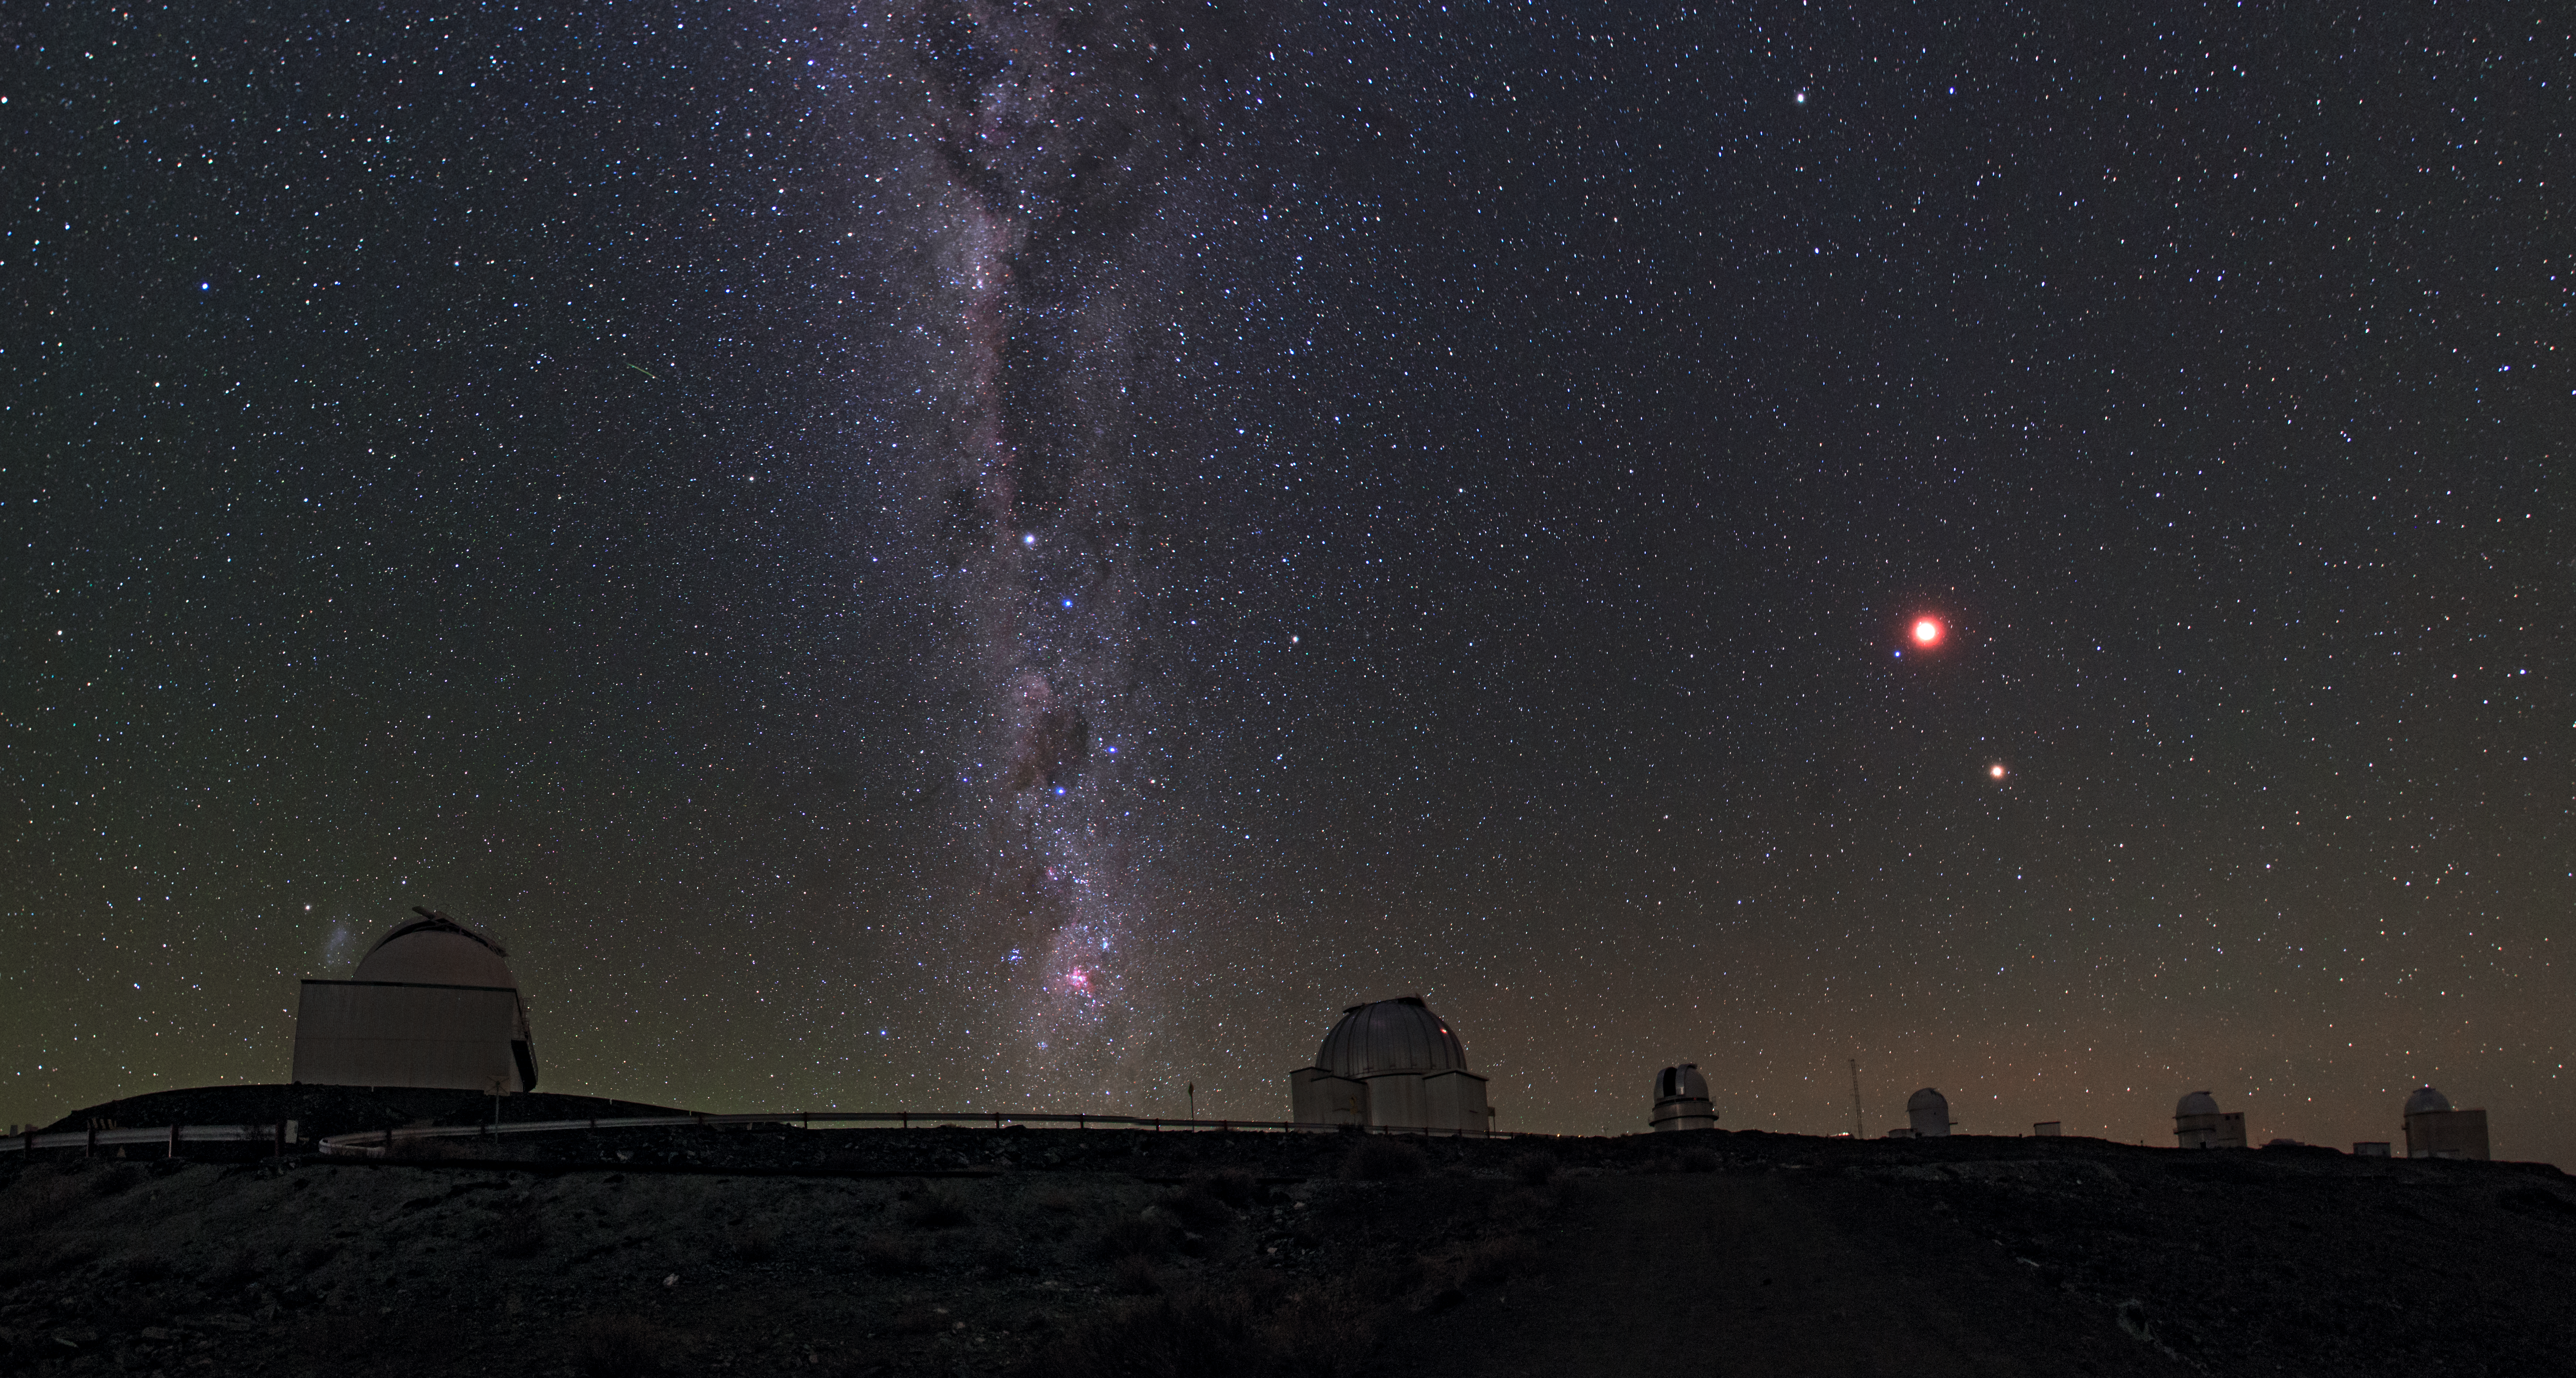

Chilean night sky revealed at La Silla

The Milky Way cuts across the Chilean night sky at La Silla Observatory. A suite of telescopes at the site can be seen, many which are used by the ESO Member States for targeted projects. The Moon and Jupiter can be seen to shine very brightly to the right.

Credit: ESO/B. Tafreshi (twanight.org)